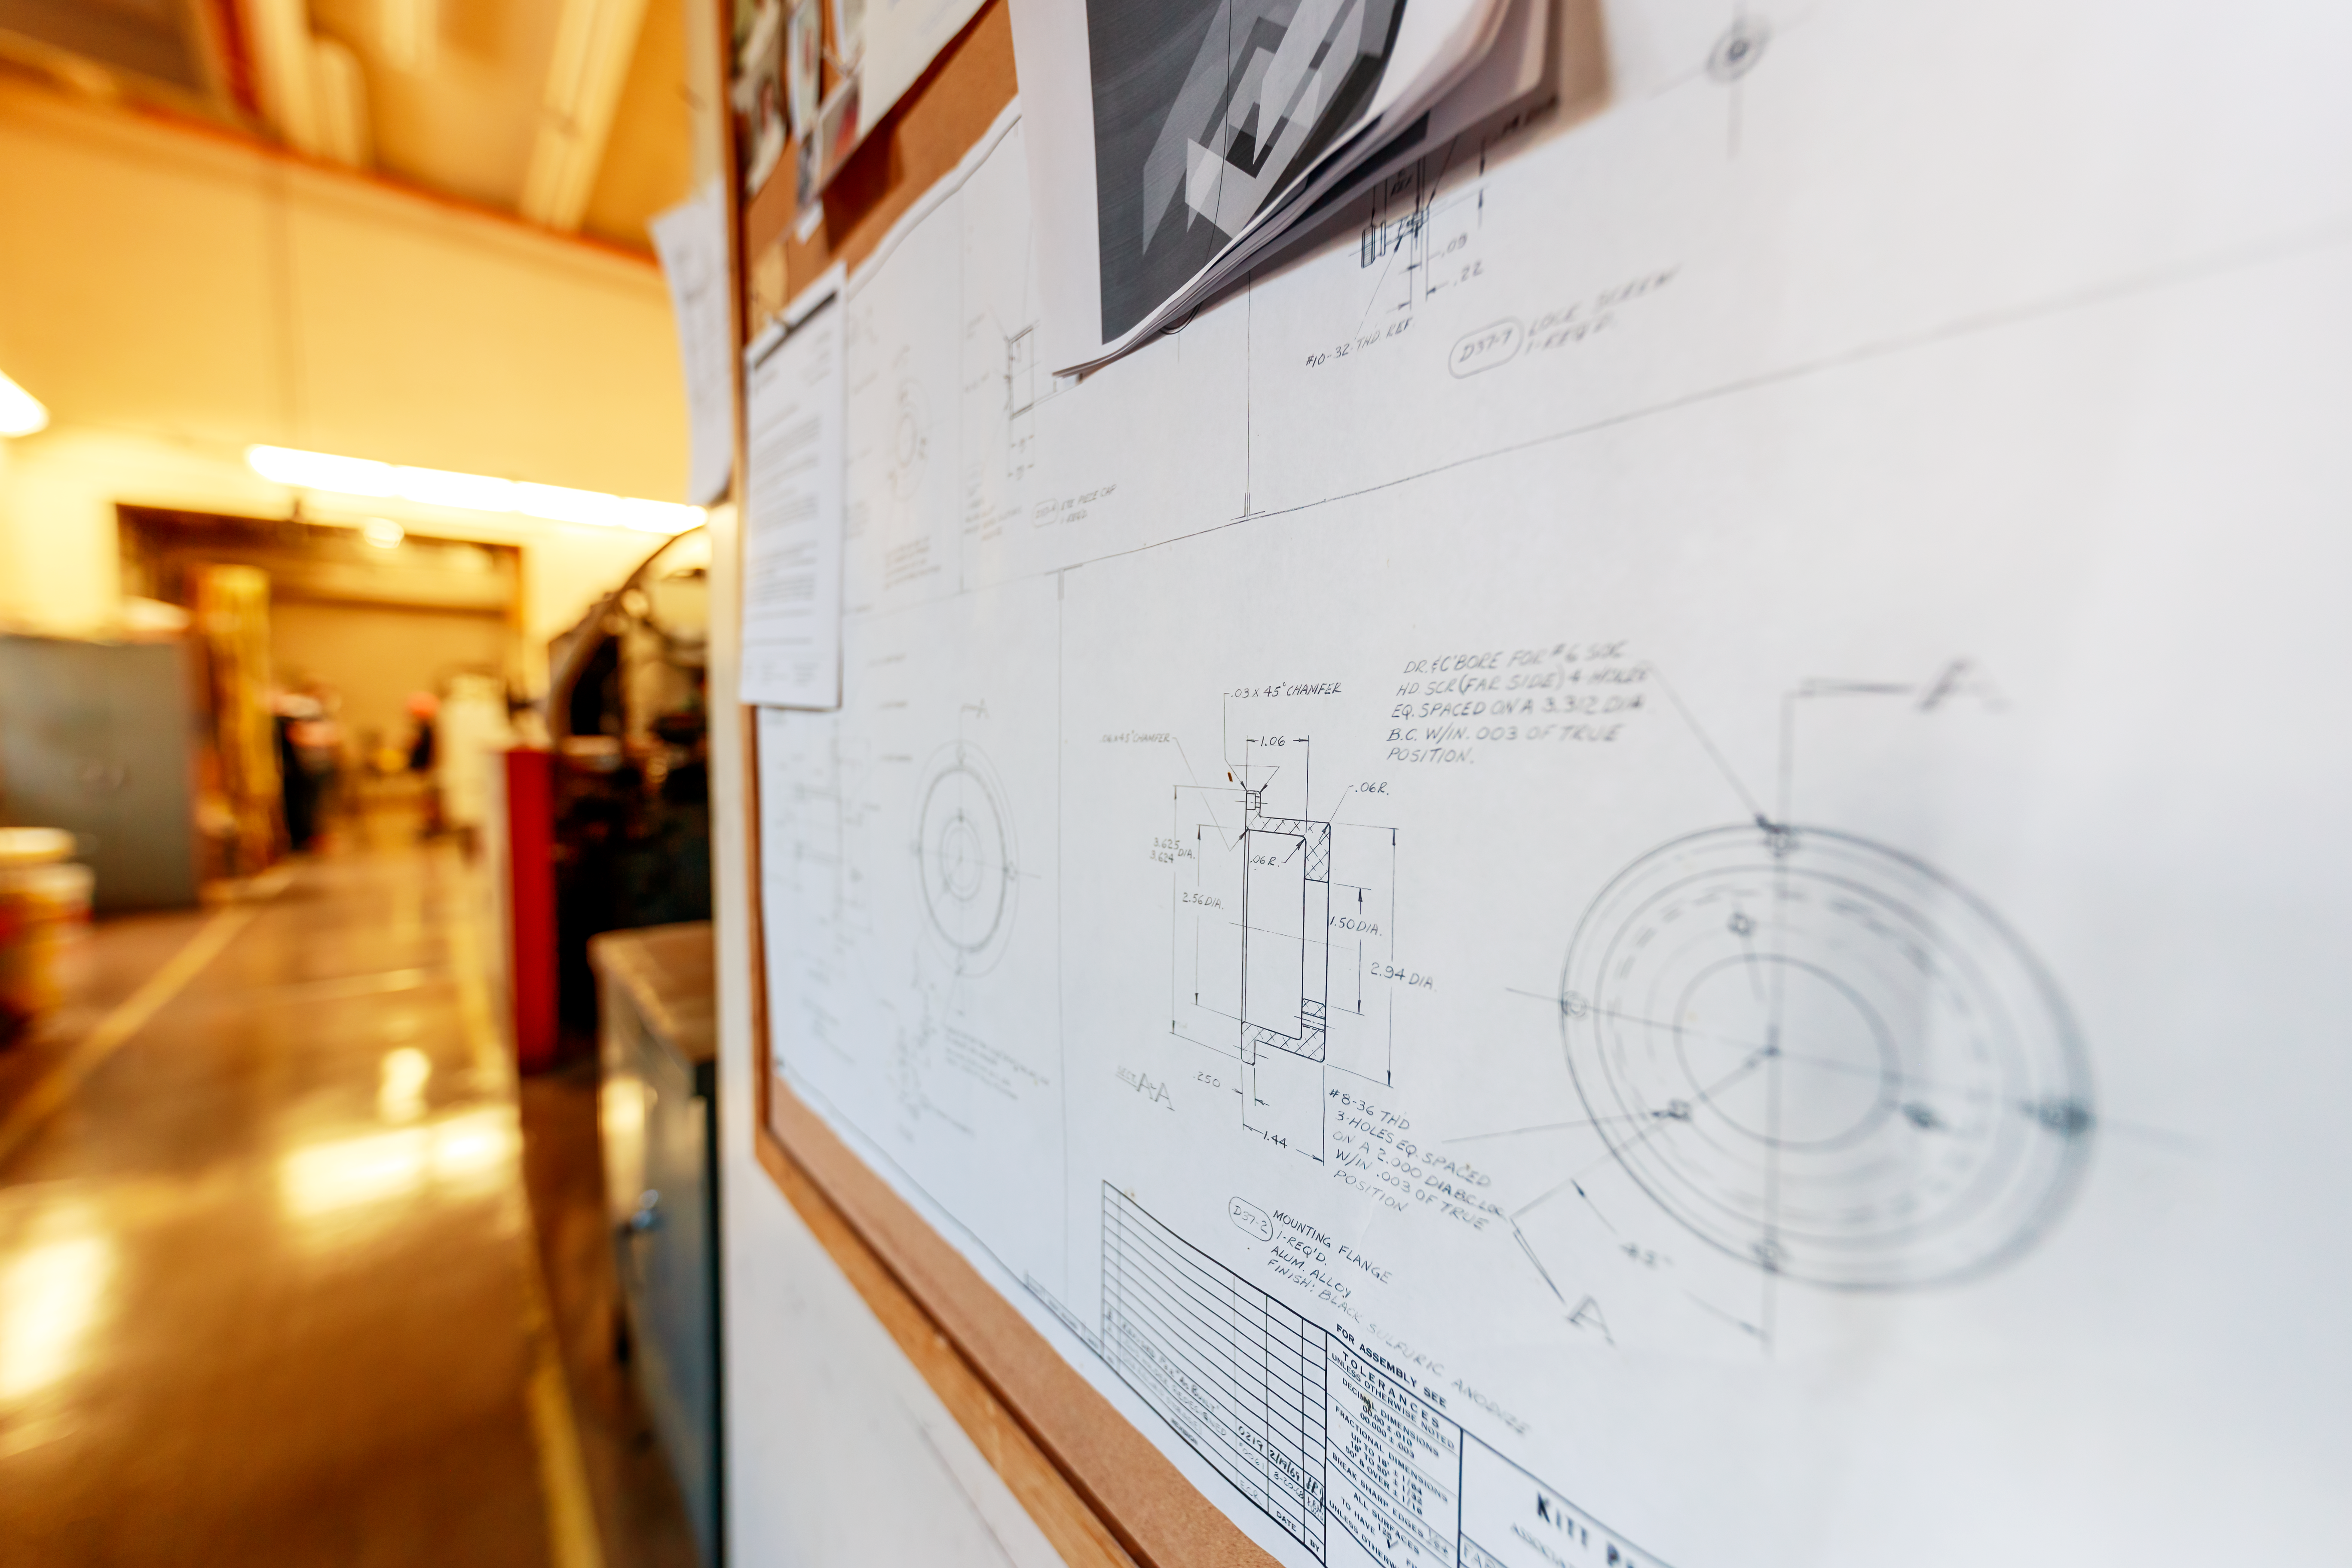

NOIRLab HQ Blueprints

A set of blueprints inside the machine shop at NOIRLab Headquarters in Tucson, Arizona.

Credit: NOIRLab/NSF/AURA/P. Horálek